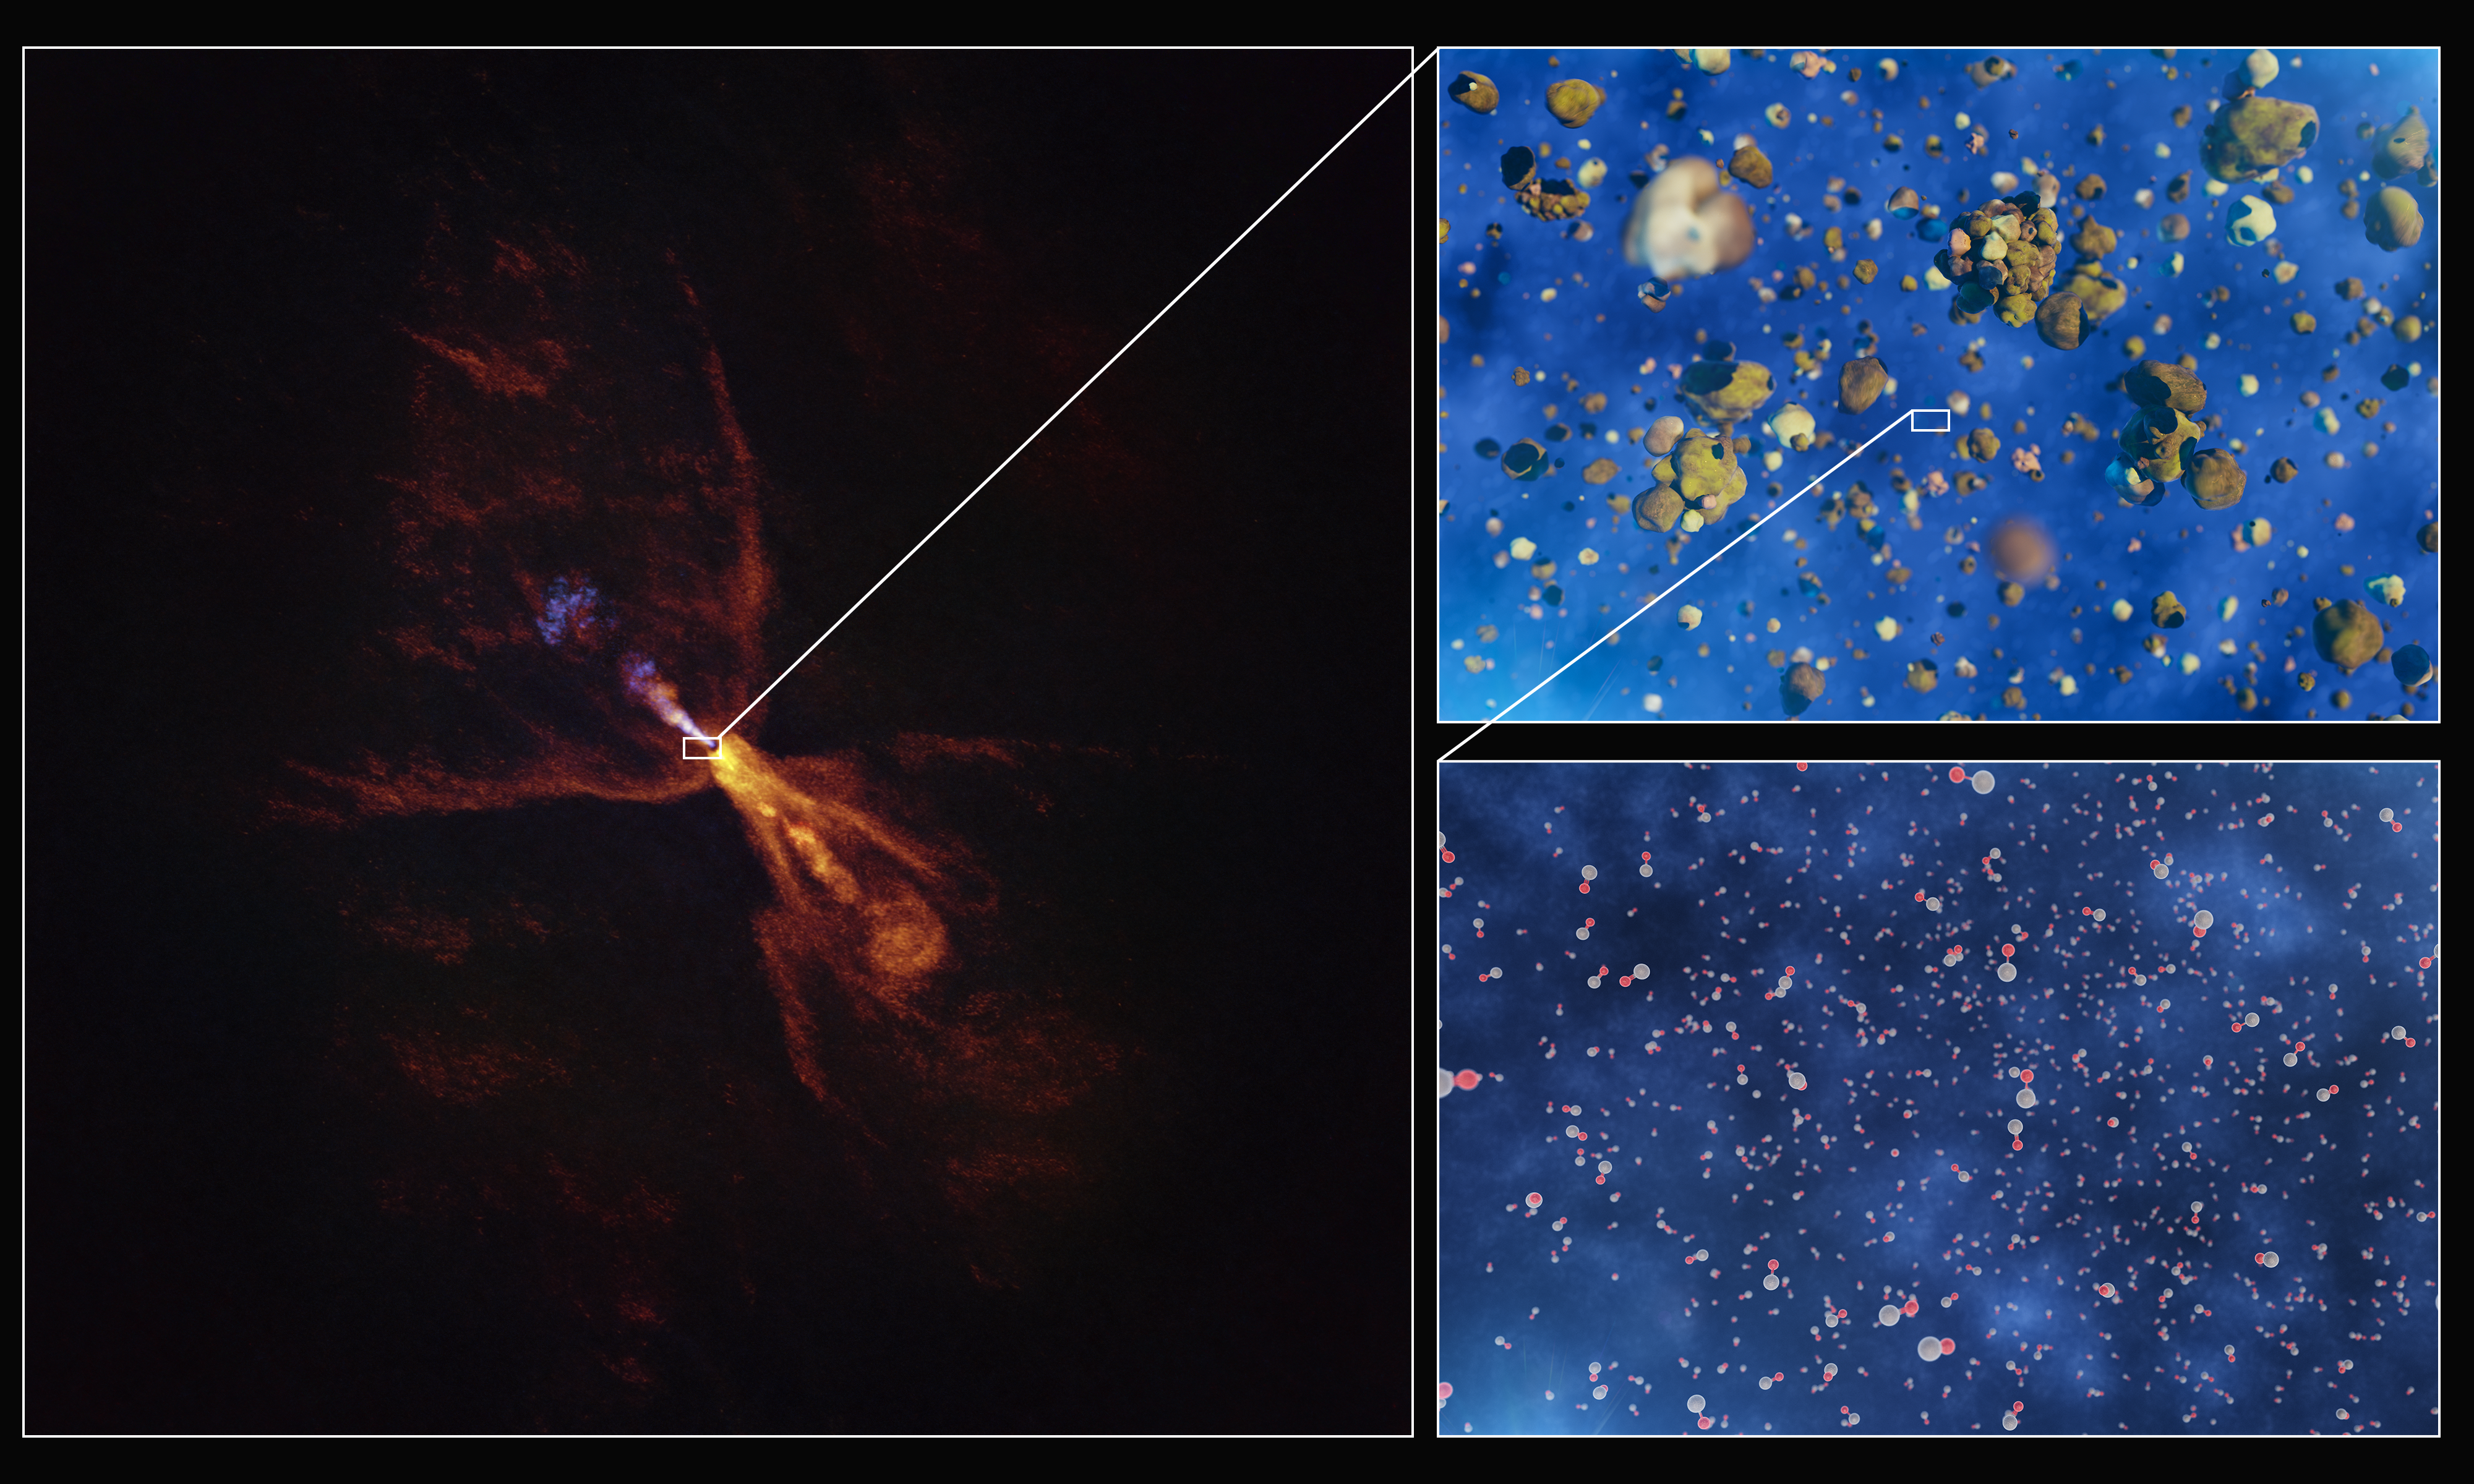

Formation of silicates around the baby star HOPS-315

These images illustrate how hot gas condenses into solid minerals around the baby star HOPS-315. The image to the left was taken with the Atacama Large Millimeter/submillimeter Array (ALMA), in which ESO is a partner. Two insets show artist’s impressions of molecules of silicon monoxide condensing into solid silicates.

Credit: ESO/L. Calçada/ALMA(ESO/NAOJ/NRAO)/M. McClure et al.